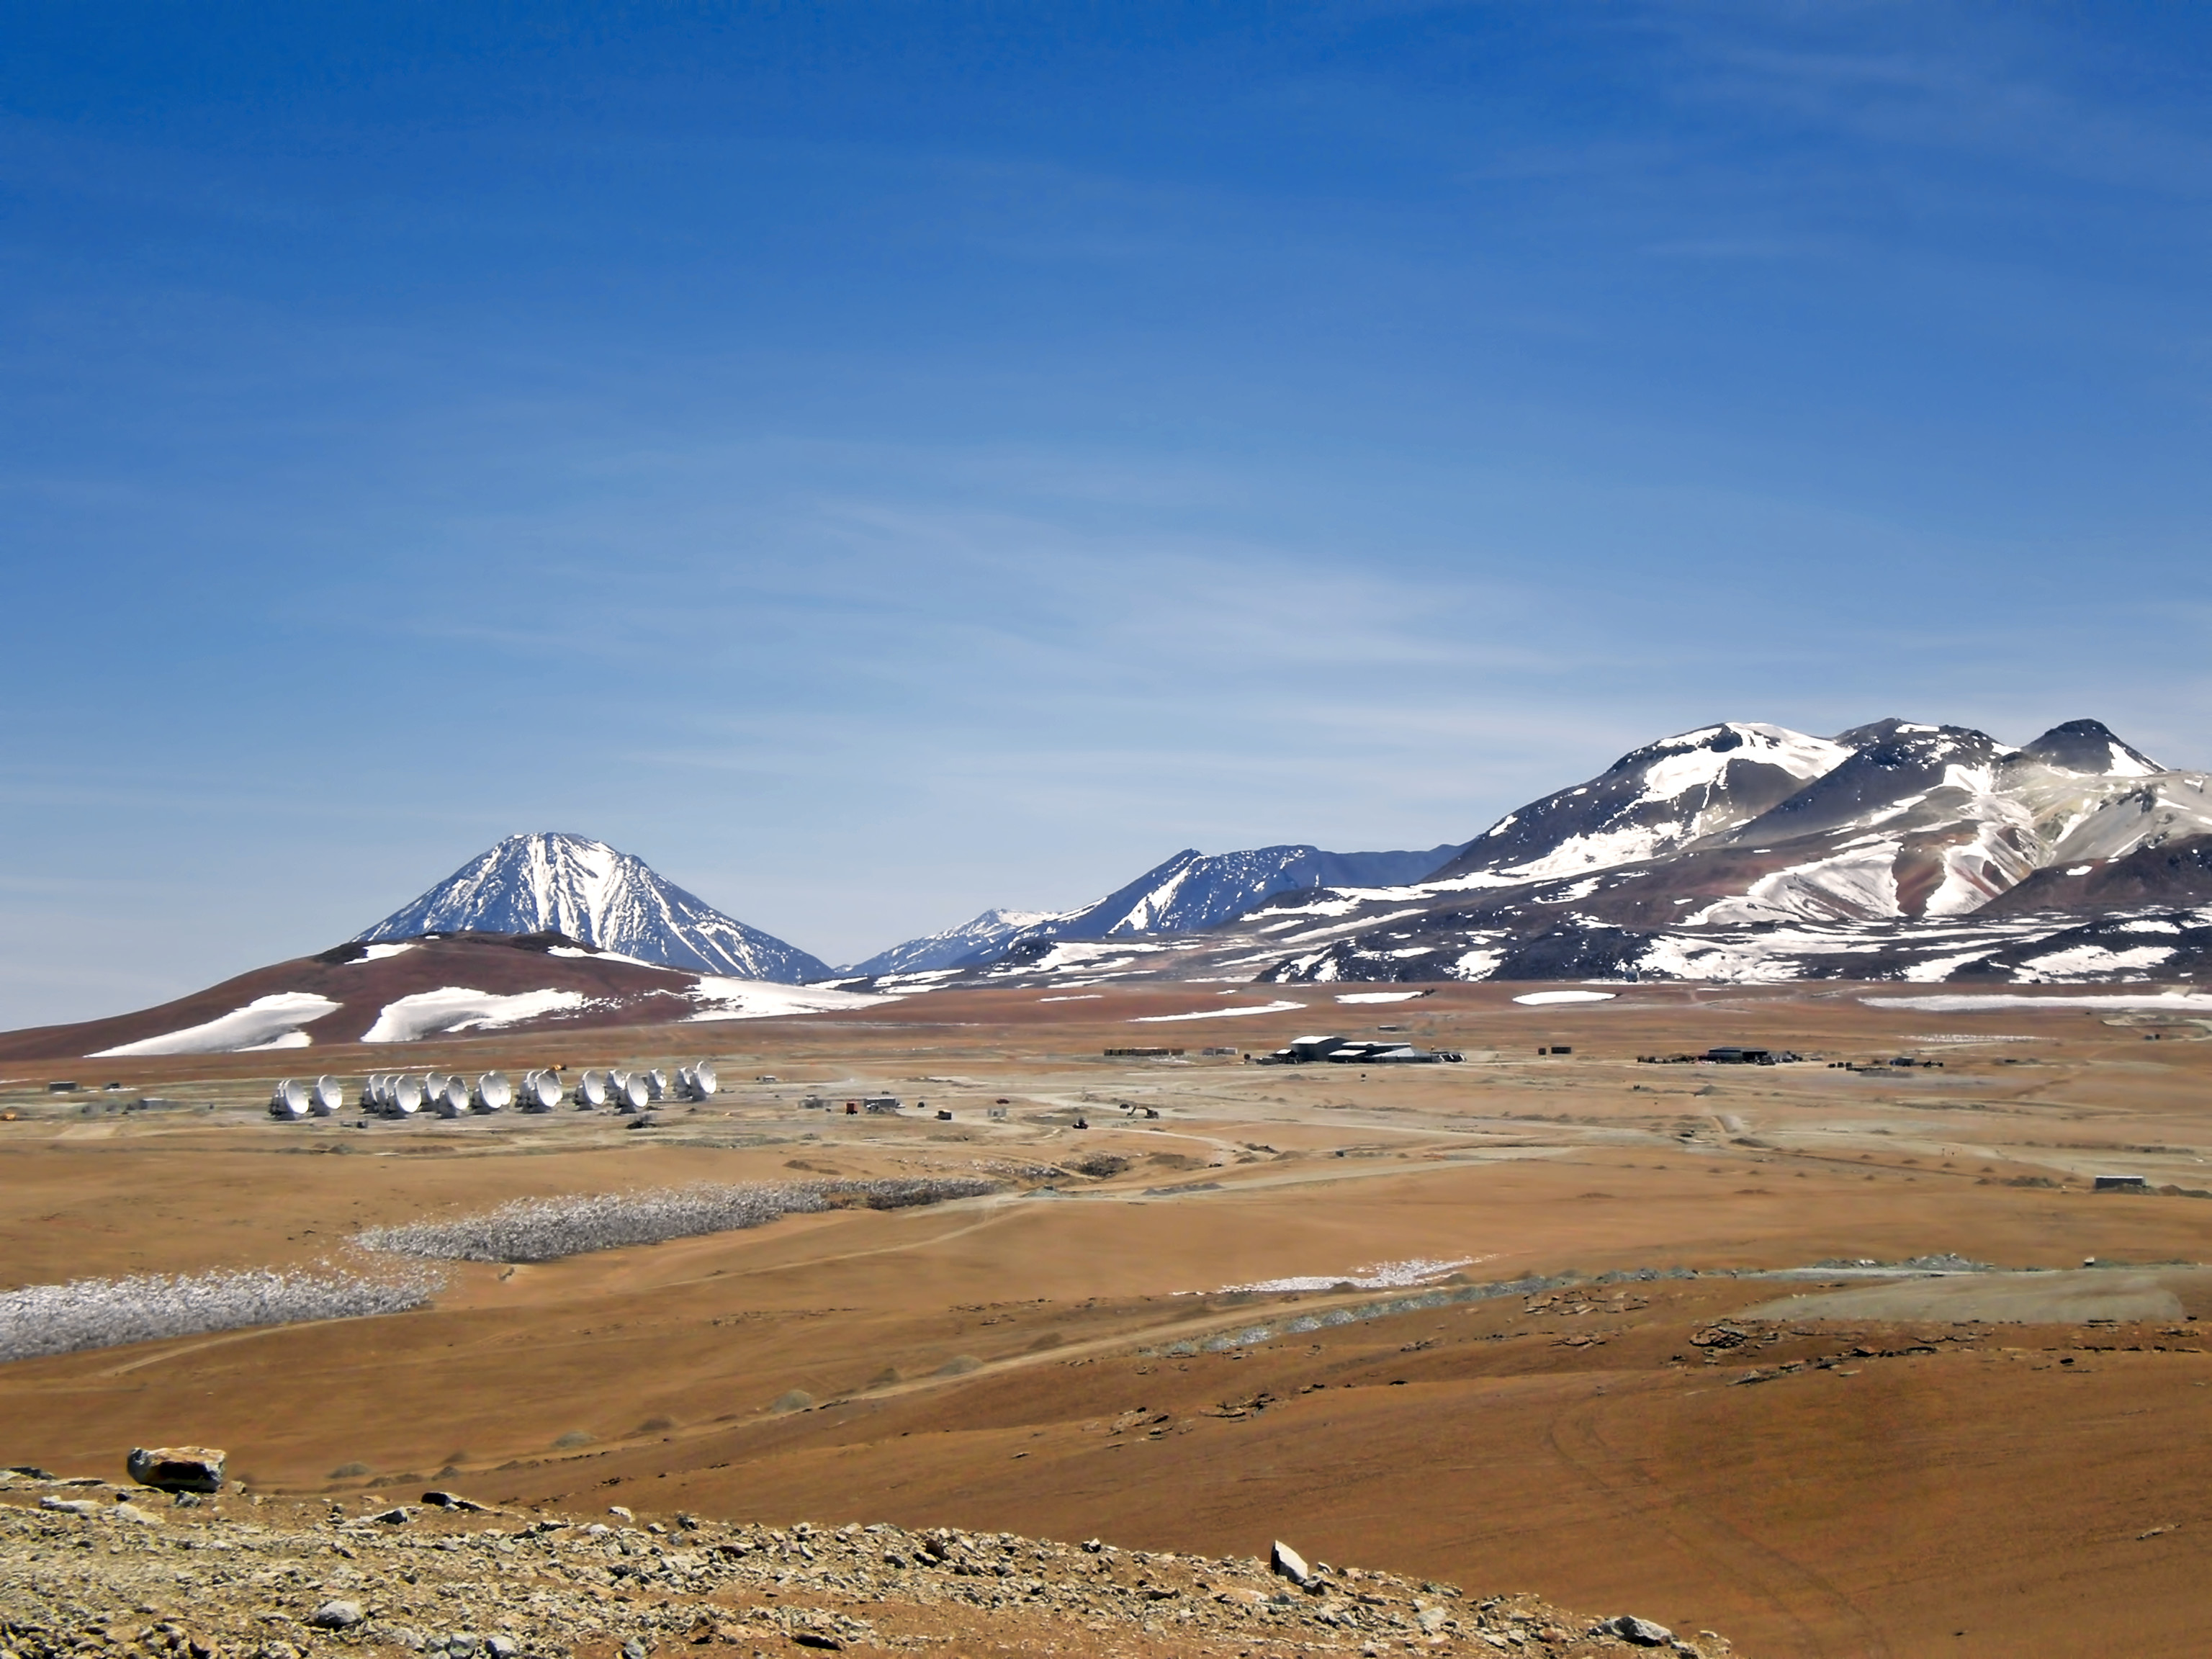

ALMA antennas on the Chajnantor plateau

Impressive scenery of the ALMA antennas on the Chajnantor Plateau, at an altitude of 5000 m.

Credit: ESO